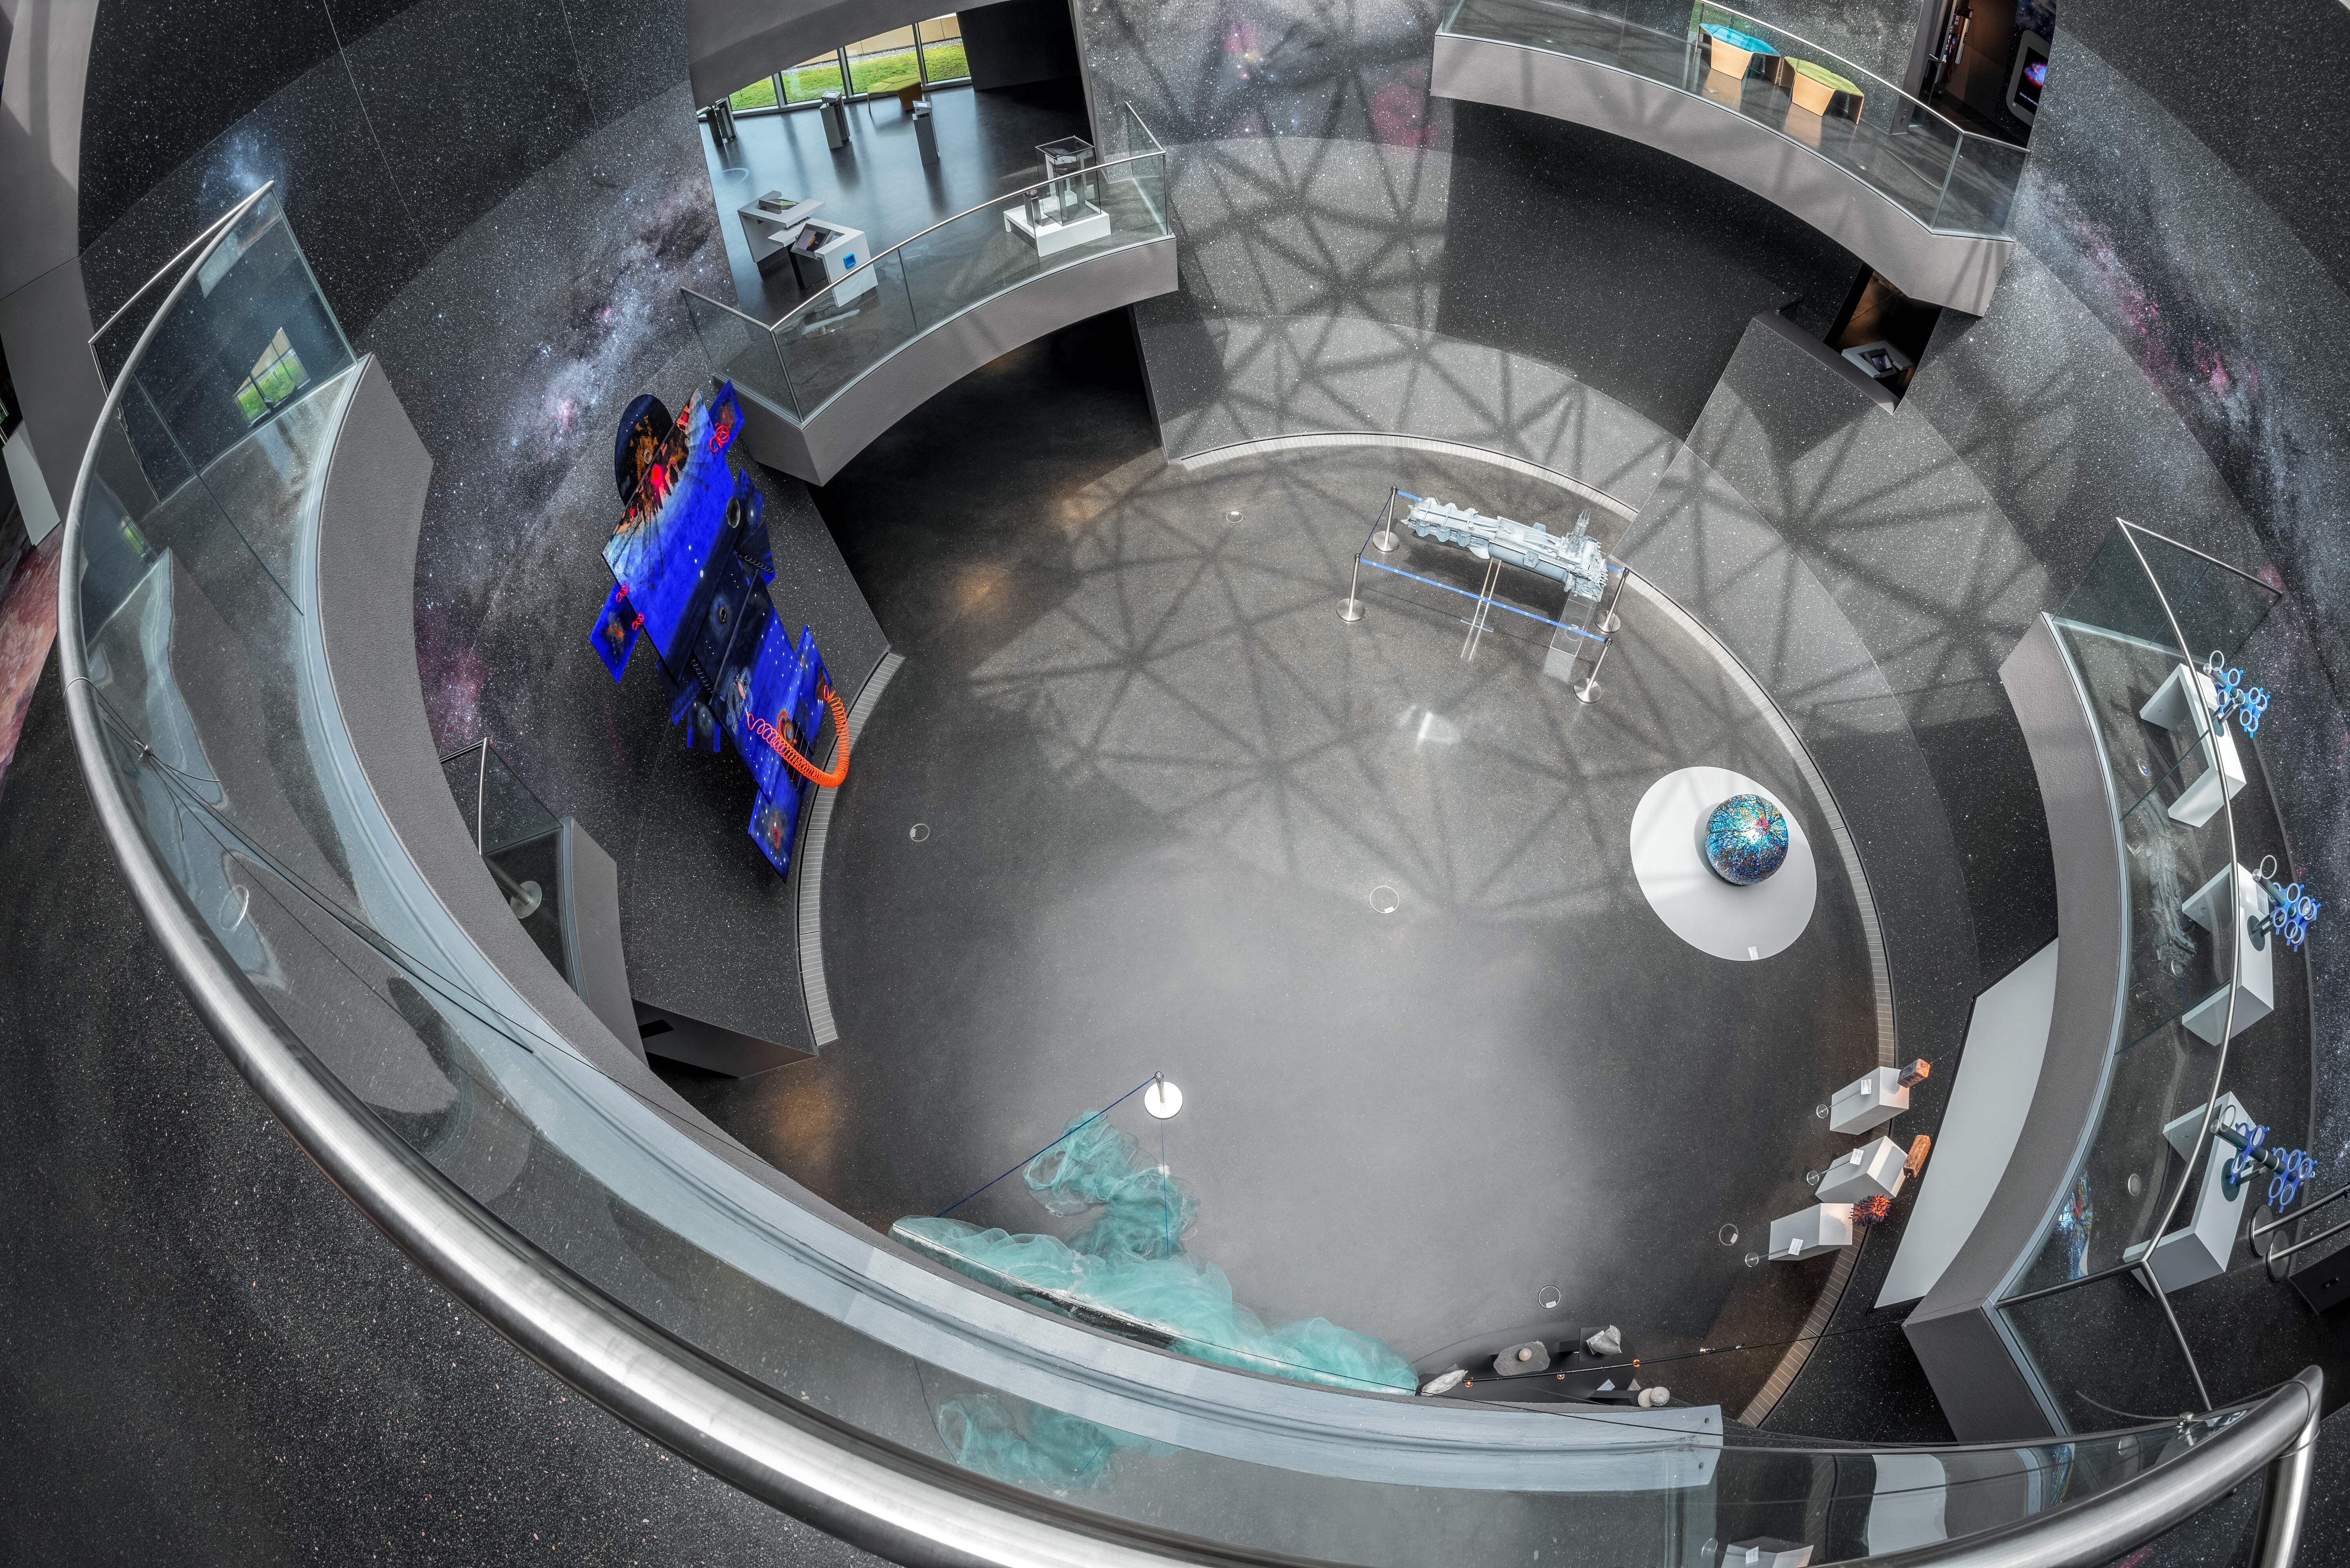

Shadows on the Void

The ESO Supernova Planetarium & Visitor Centre's patterned glass ceiling casts a long shadow to the bottom of the Void, the large sphere-shaped atrium within the exhibition spaces. Visible is the temporary exhibit space on the ground floor, as well as balconies with interactive materials incorporated into the permanent astronomical exhibition. The Void is lit by warm, natural light by day, while by night the atmosphere is elevated by the glass ceiling's patterns, which evokes the southern hemisphere constellations visible from ESO's observatories in Chile.

Credit: Brillux, Sven Rahm Fotografie